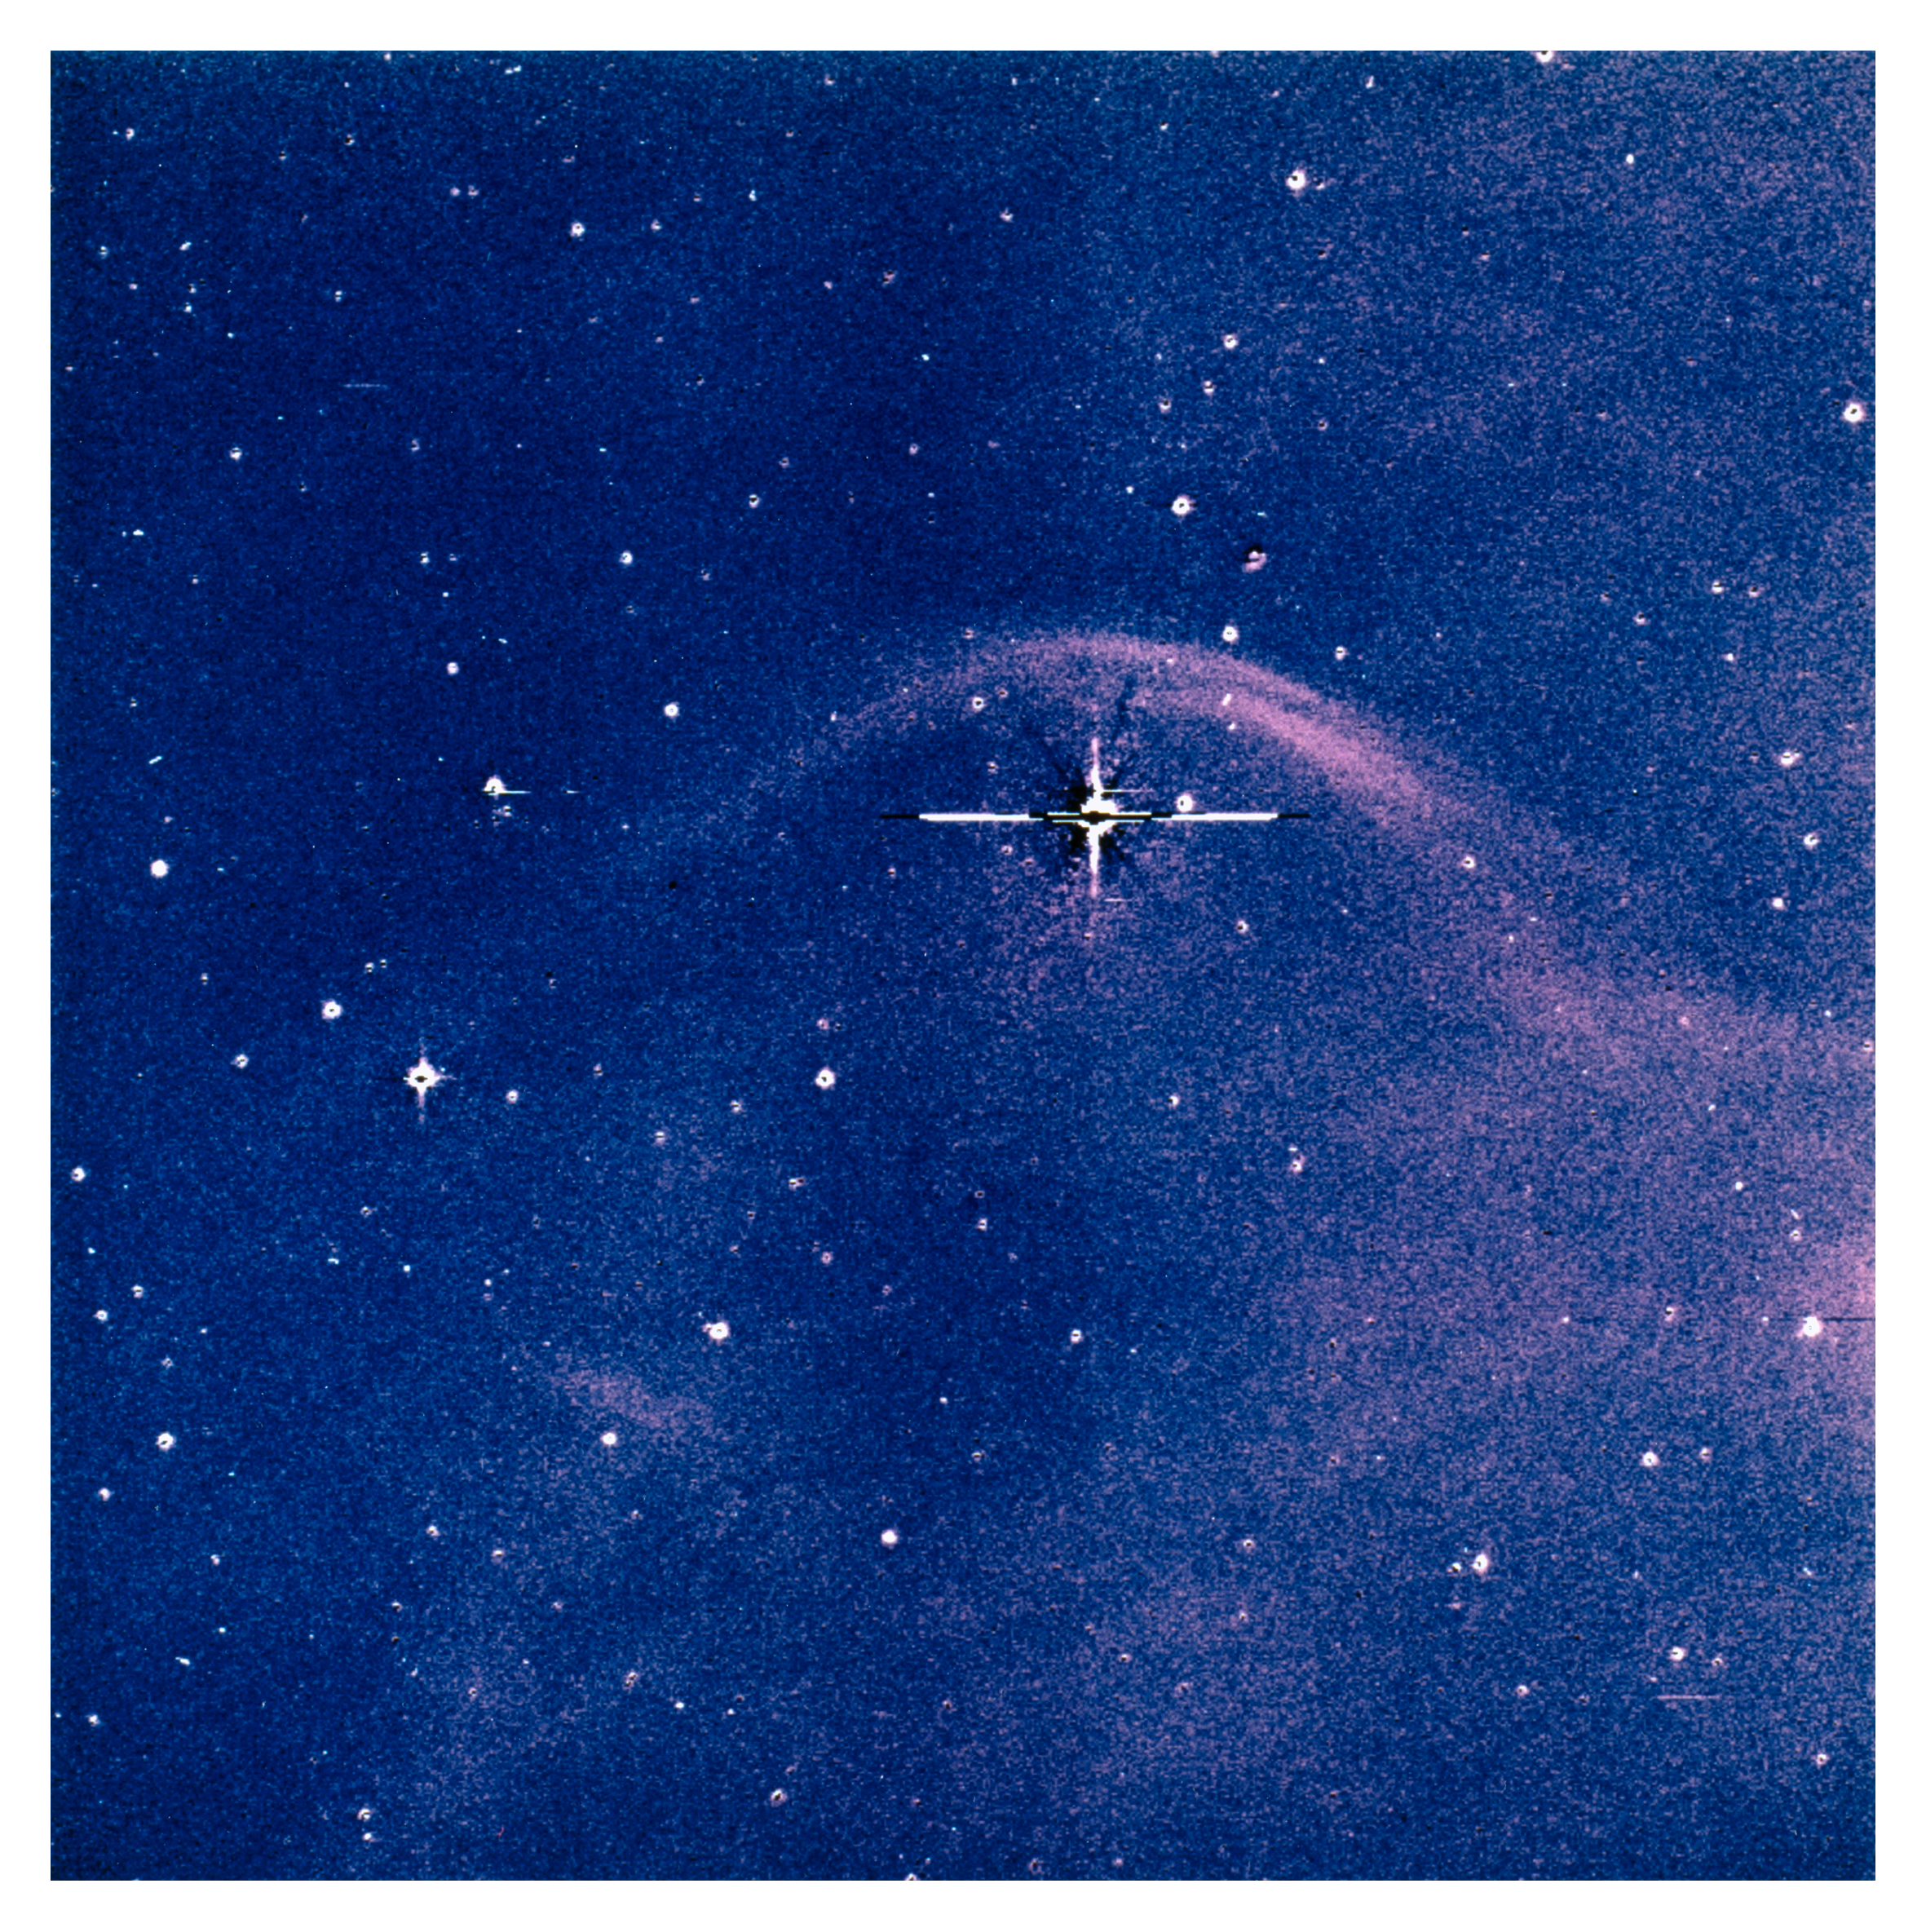

Detection of a bow shock around Vela X-1

An image of the surroundings of the comparatively bright OB star HD77581 and its (optically invisible) companion Vela X-1 was obtained with the 1.54-m Danish telescope at La Silla, through a narrow-band H-alpha filter. It clearly shows the presence of a typical bow shock, thus immediately confirming the runaway status of this system. In fact, this is one of the most `perfect' bow shocks of parabolic form ever observed around an OB-runaway.

Moreover, the orientation of the bow shock indicates that the system is moving towards the north; its origin must therefore lie somewhere south of its present position in the sky. It also turns out that the accordingly deduced path of HD77581 crosses a well-known OB-association with the designation Vel OB1 .

At the measured distance of Vel OB1 of about 6000 light-years, the observed proper motion and radial velocity of HD77581 indicate a space velocity of 90 km/sec. With this velocity, it would have taken HD77581 and its compact companion about 2.5 million years to travel the distance between Vel OB1 and its present position.

This corresponds exactly to the expected time that has passed since the supernova explosion of the progenitor star of Vela~X-1, as deduced from the observed properties of the binary system.

Credit: ESO